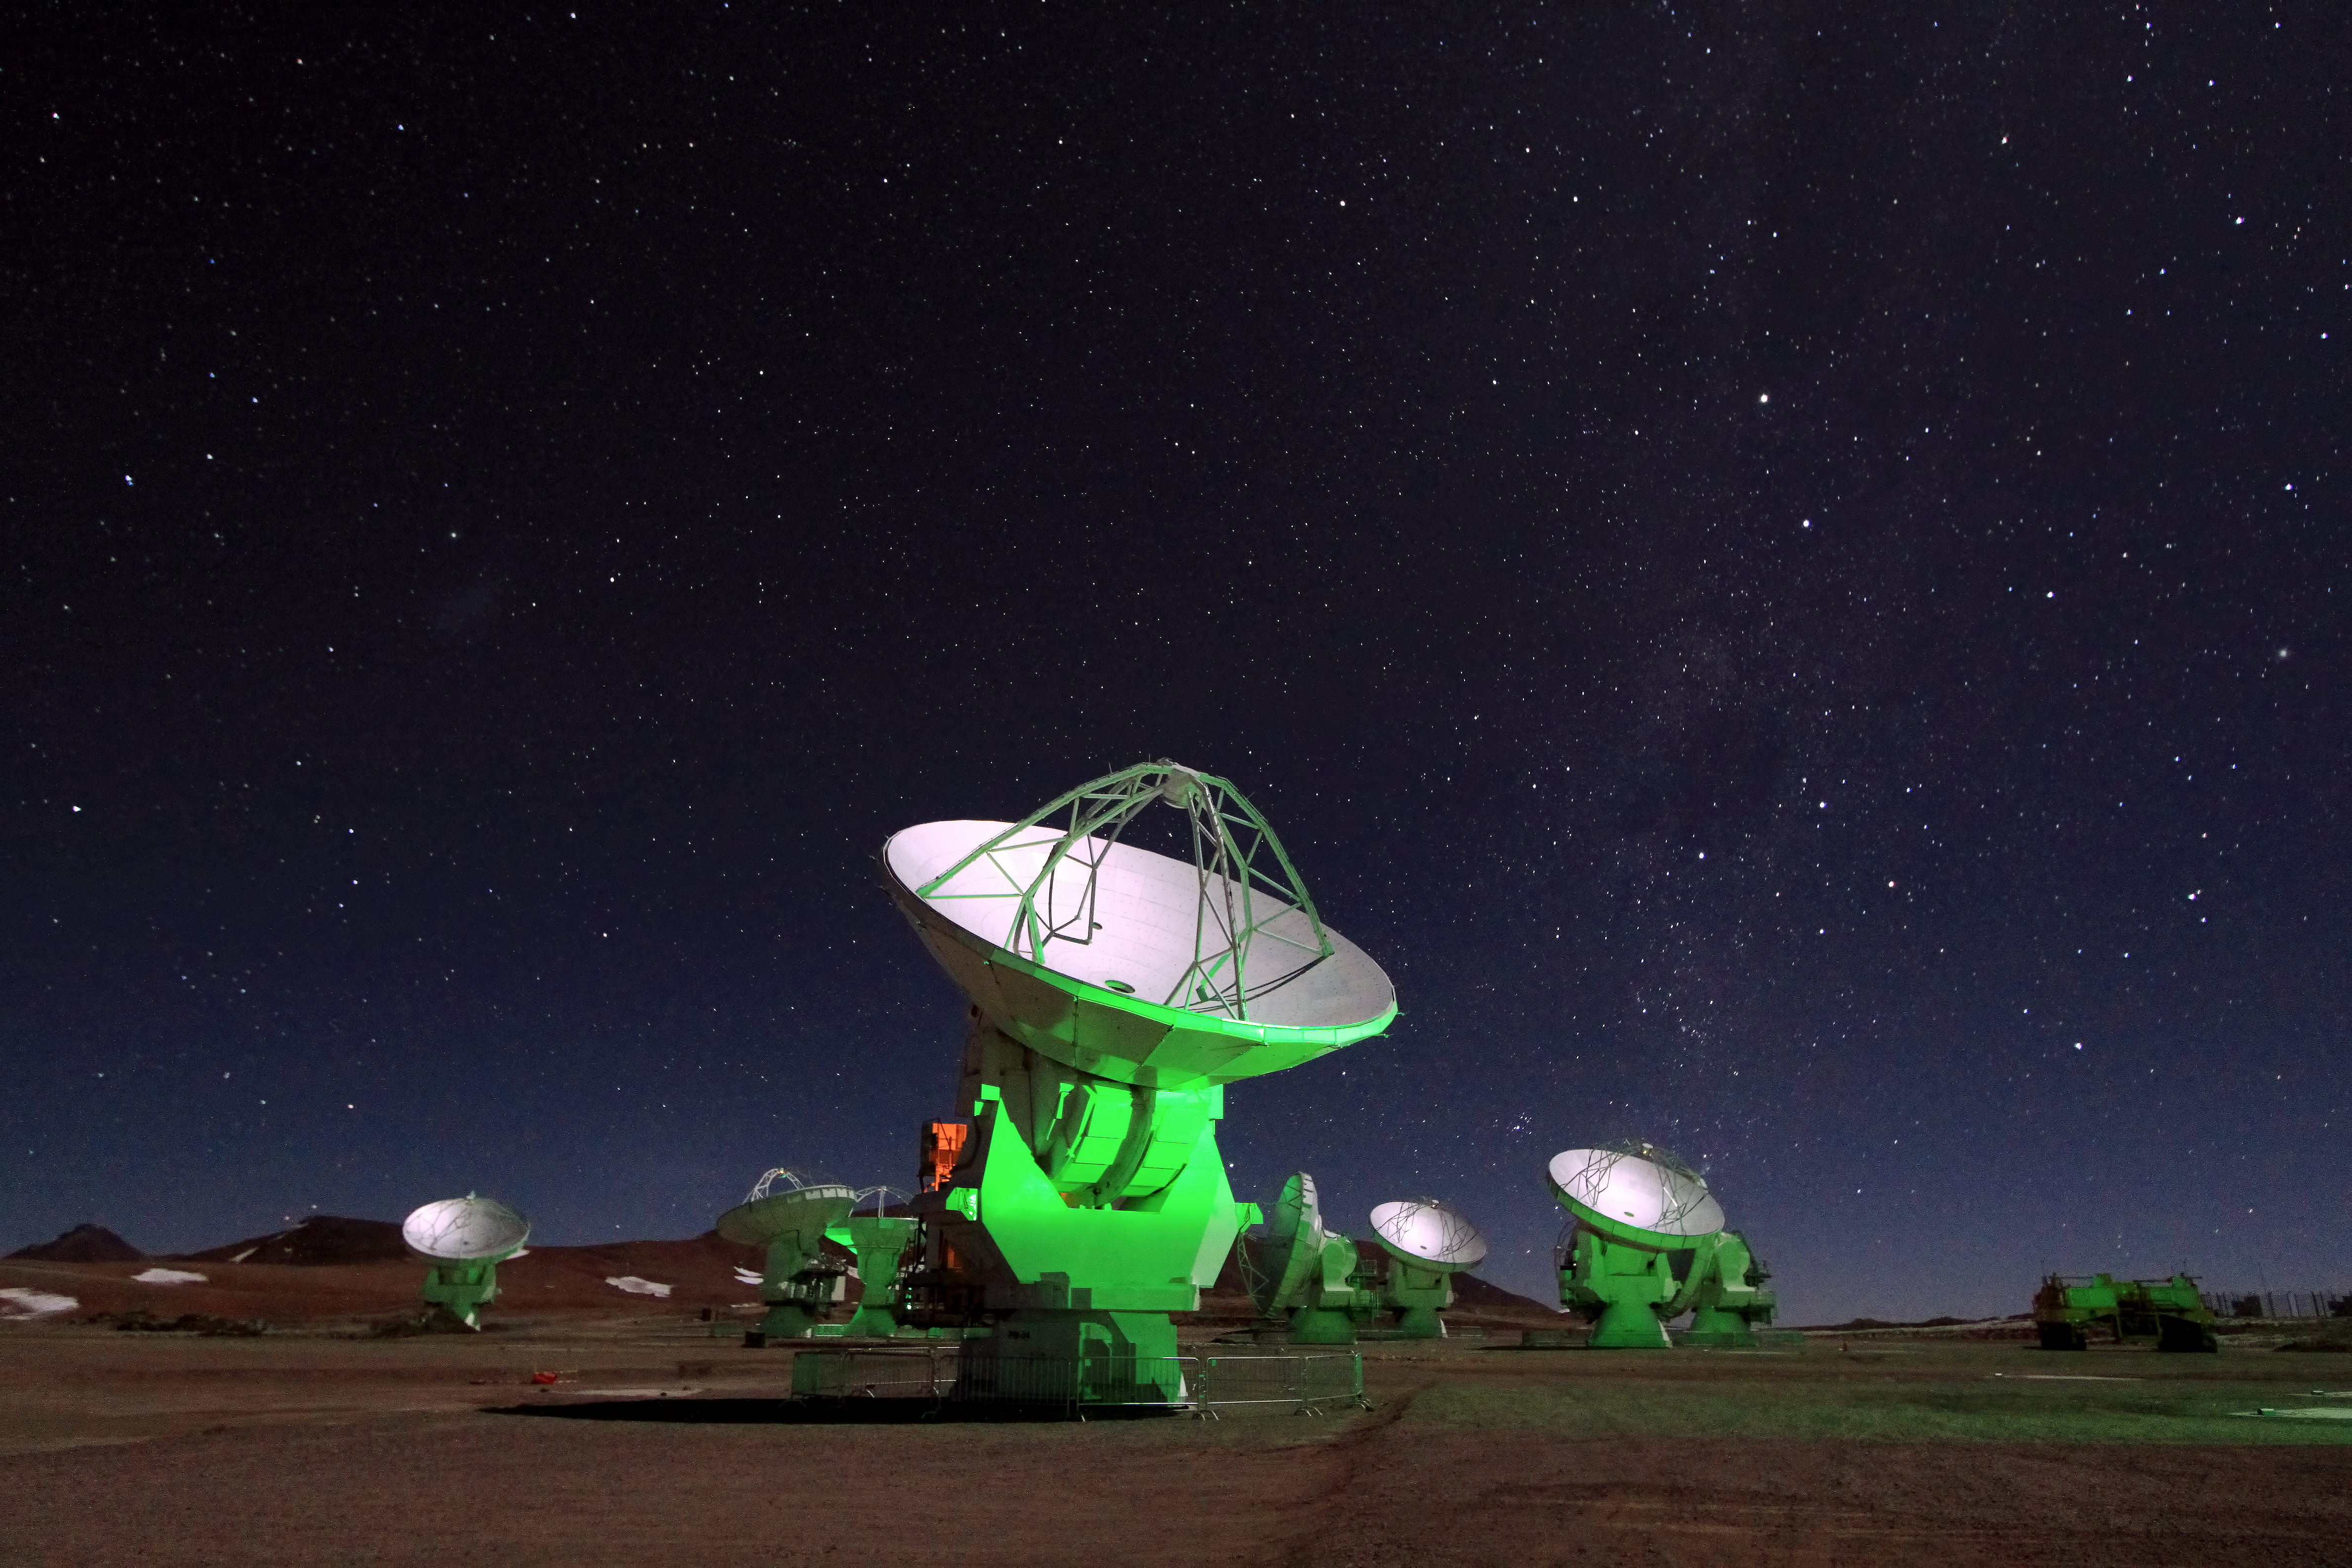

Antennae in the night

A handful of antennae form the Atacama Large Millimeter/submillimeter Array (ALMA) are lit up a ghostly green against the night sky. ALMA has a total of 66 antennae which sit atop the Chajnantor plateau in the Chilean Andes studying light from some of the coldest objects in the Universe.

Credit: ALMA (ESO/NAOJ/NRAO)